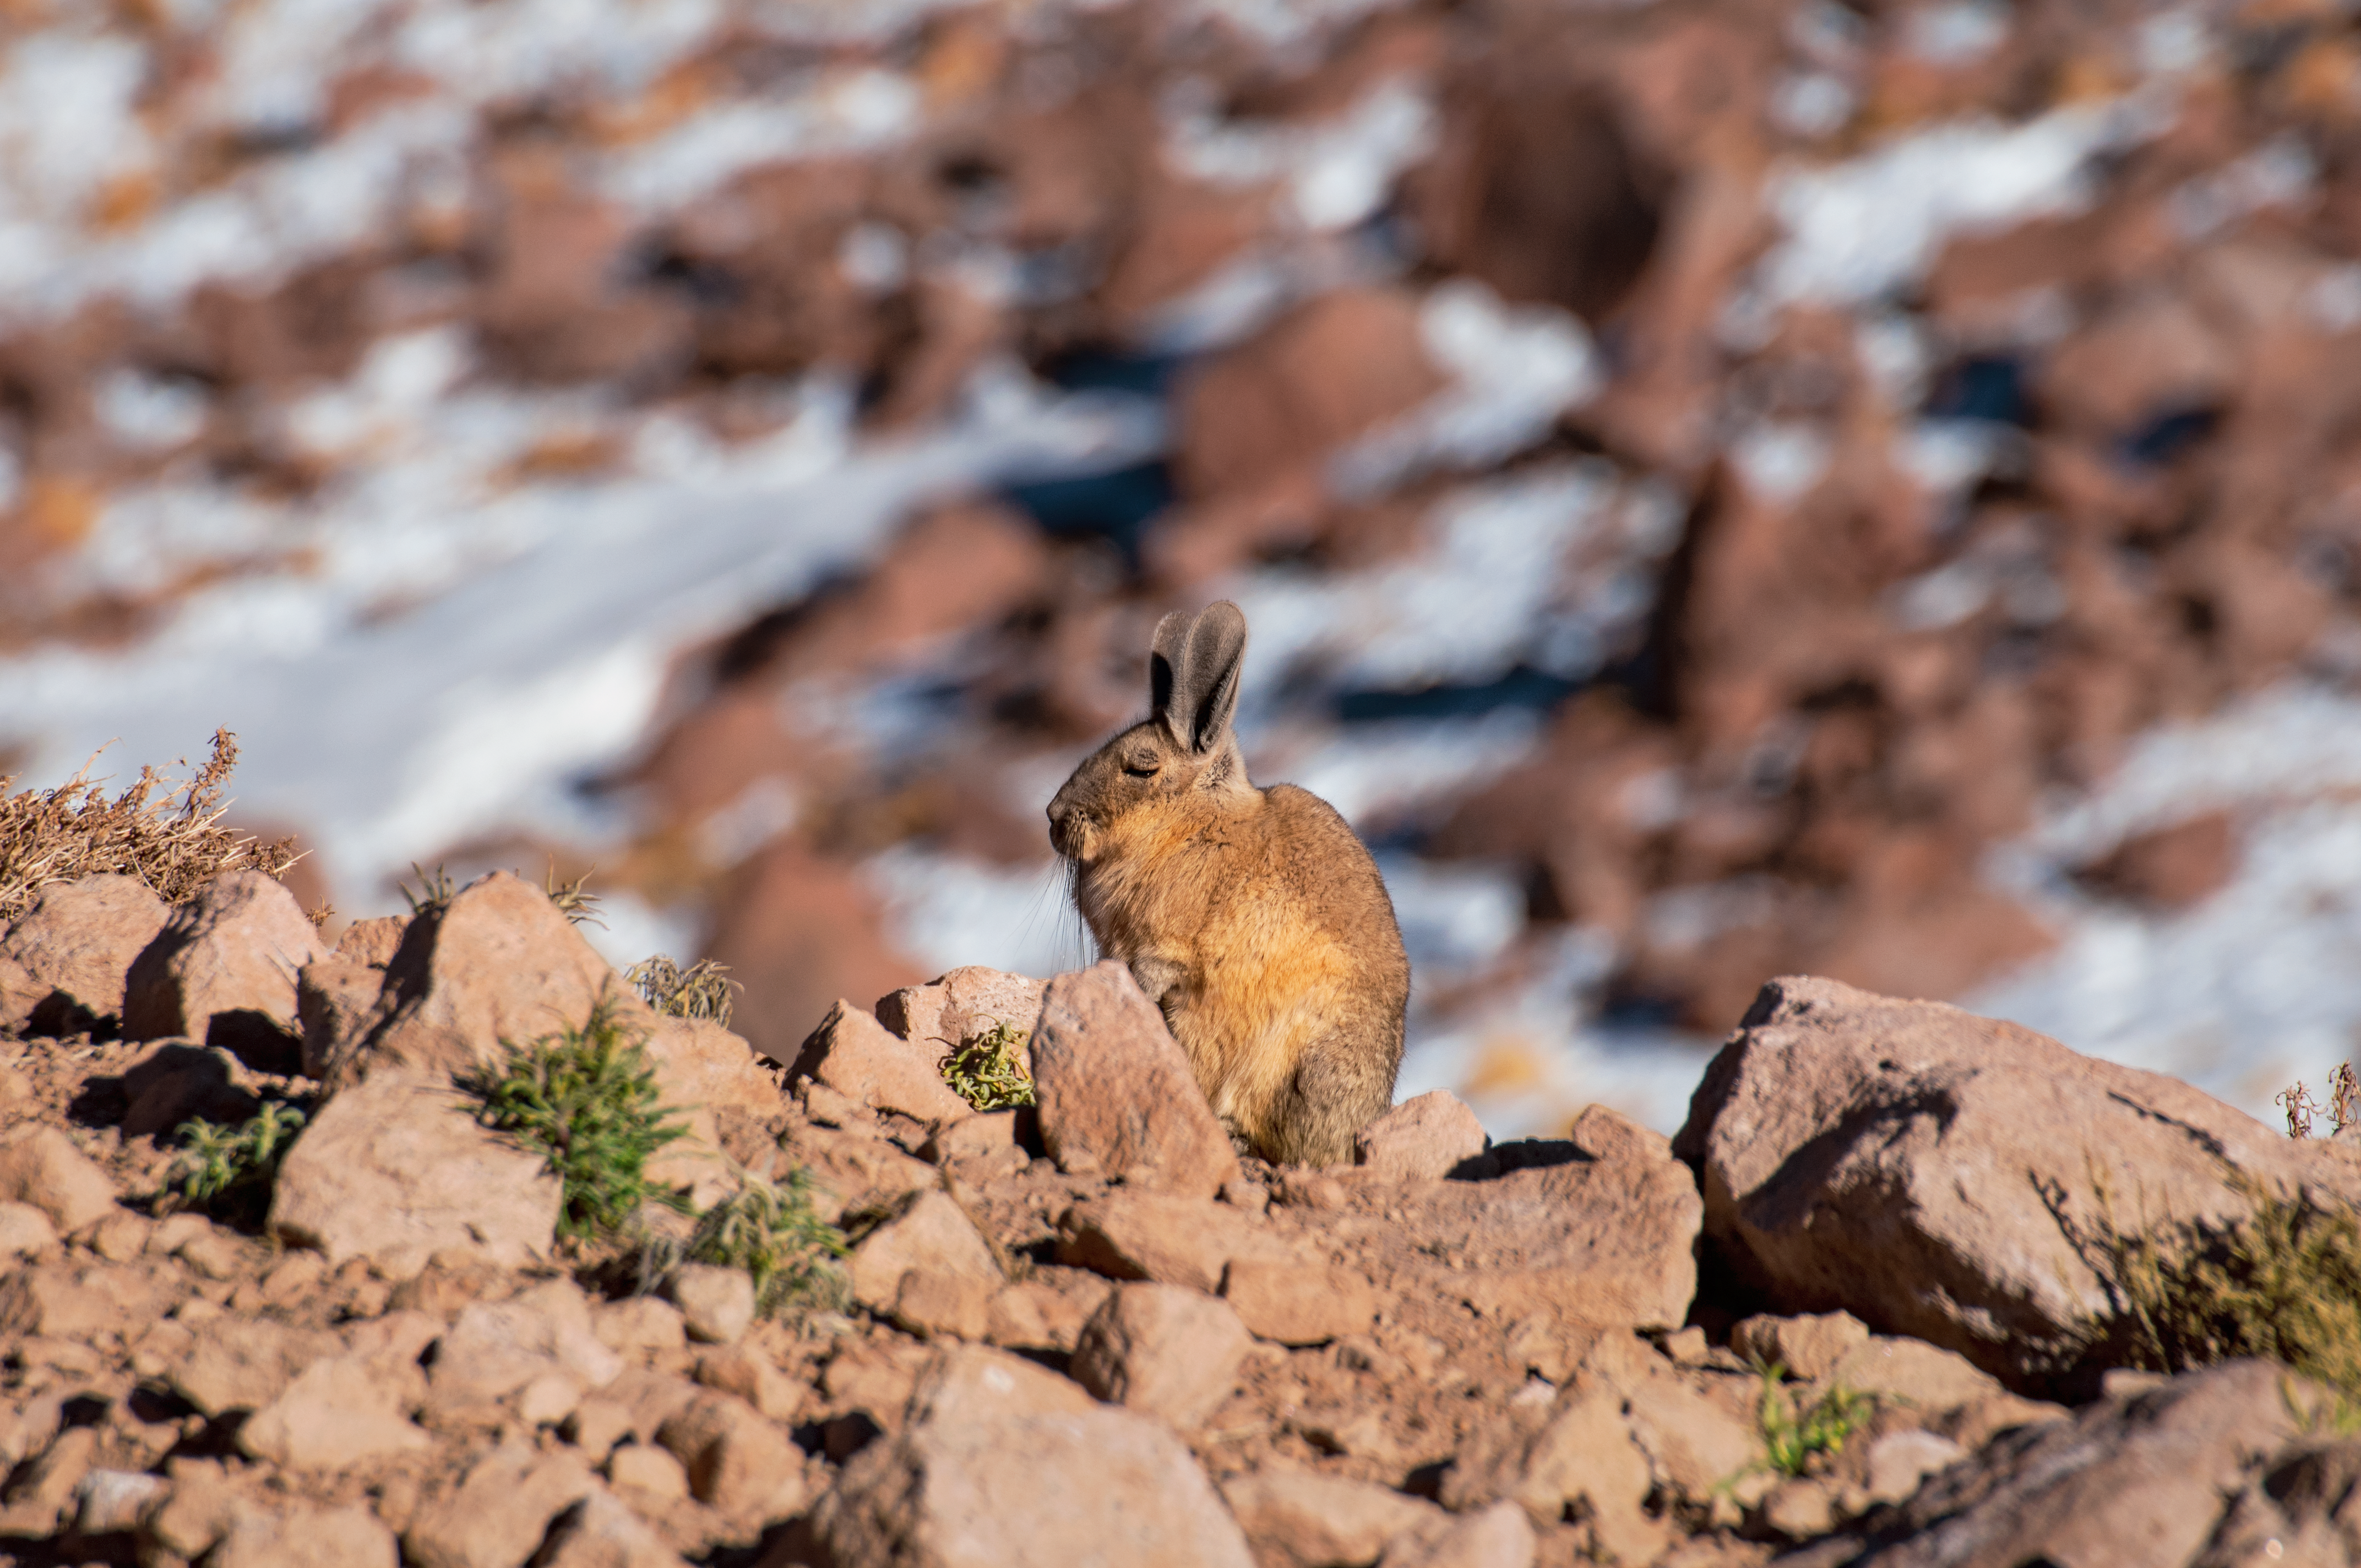

ALMA's hare apparent

Astronomers visiting ALMA, high in the Chilean Andes on Chajnantor plateau, sometimes get to see more than antennas and transporters. The area was chosen for its beautiful viewing conditions, far from the light pollution of cities and towns and beneath stable, dry air, but it's beautiful in other ways as well. Besides dramatic mountains the area is home to wildlife which thrives in conditions humans struggle to handle, including this wild rabbit making it's way across rocks and snow.

Credit: S. Otarola/ESO